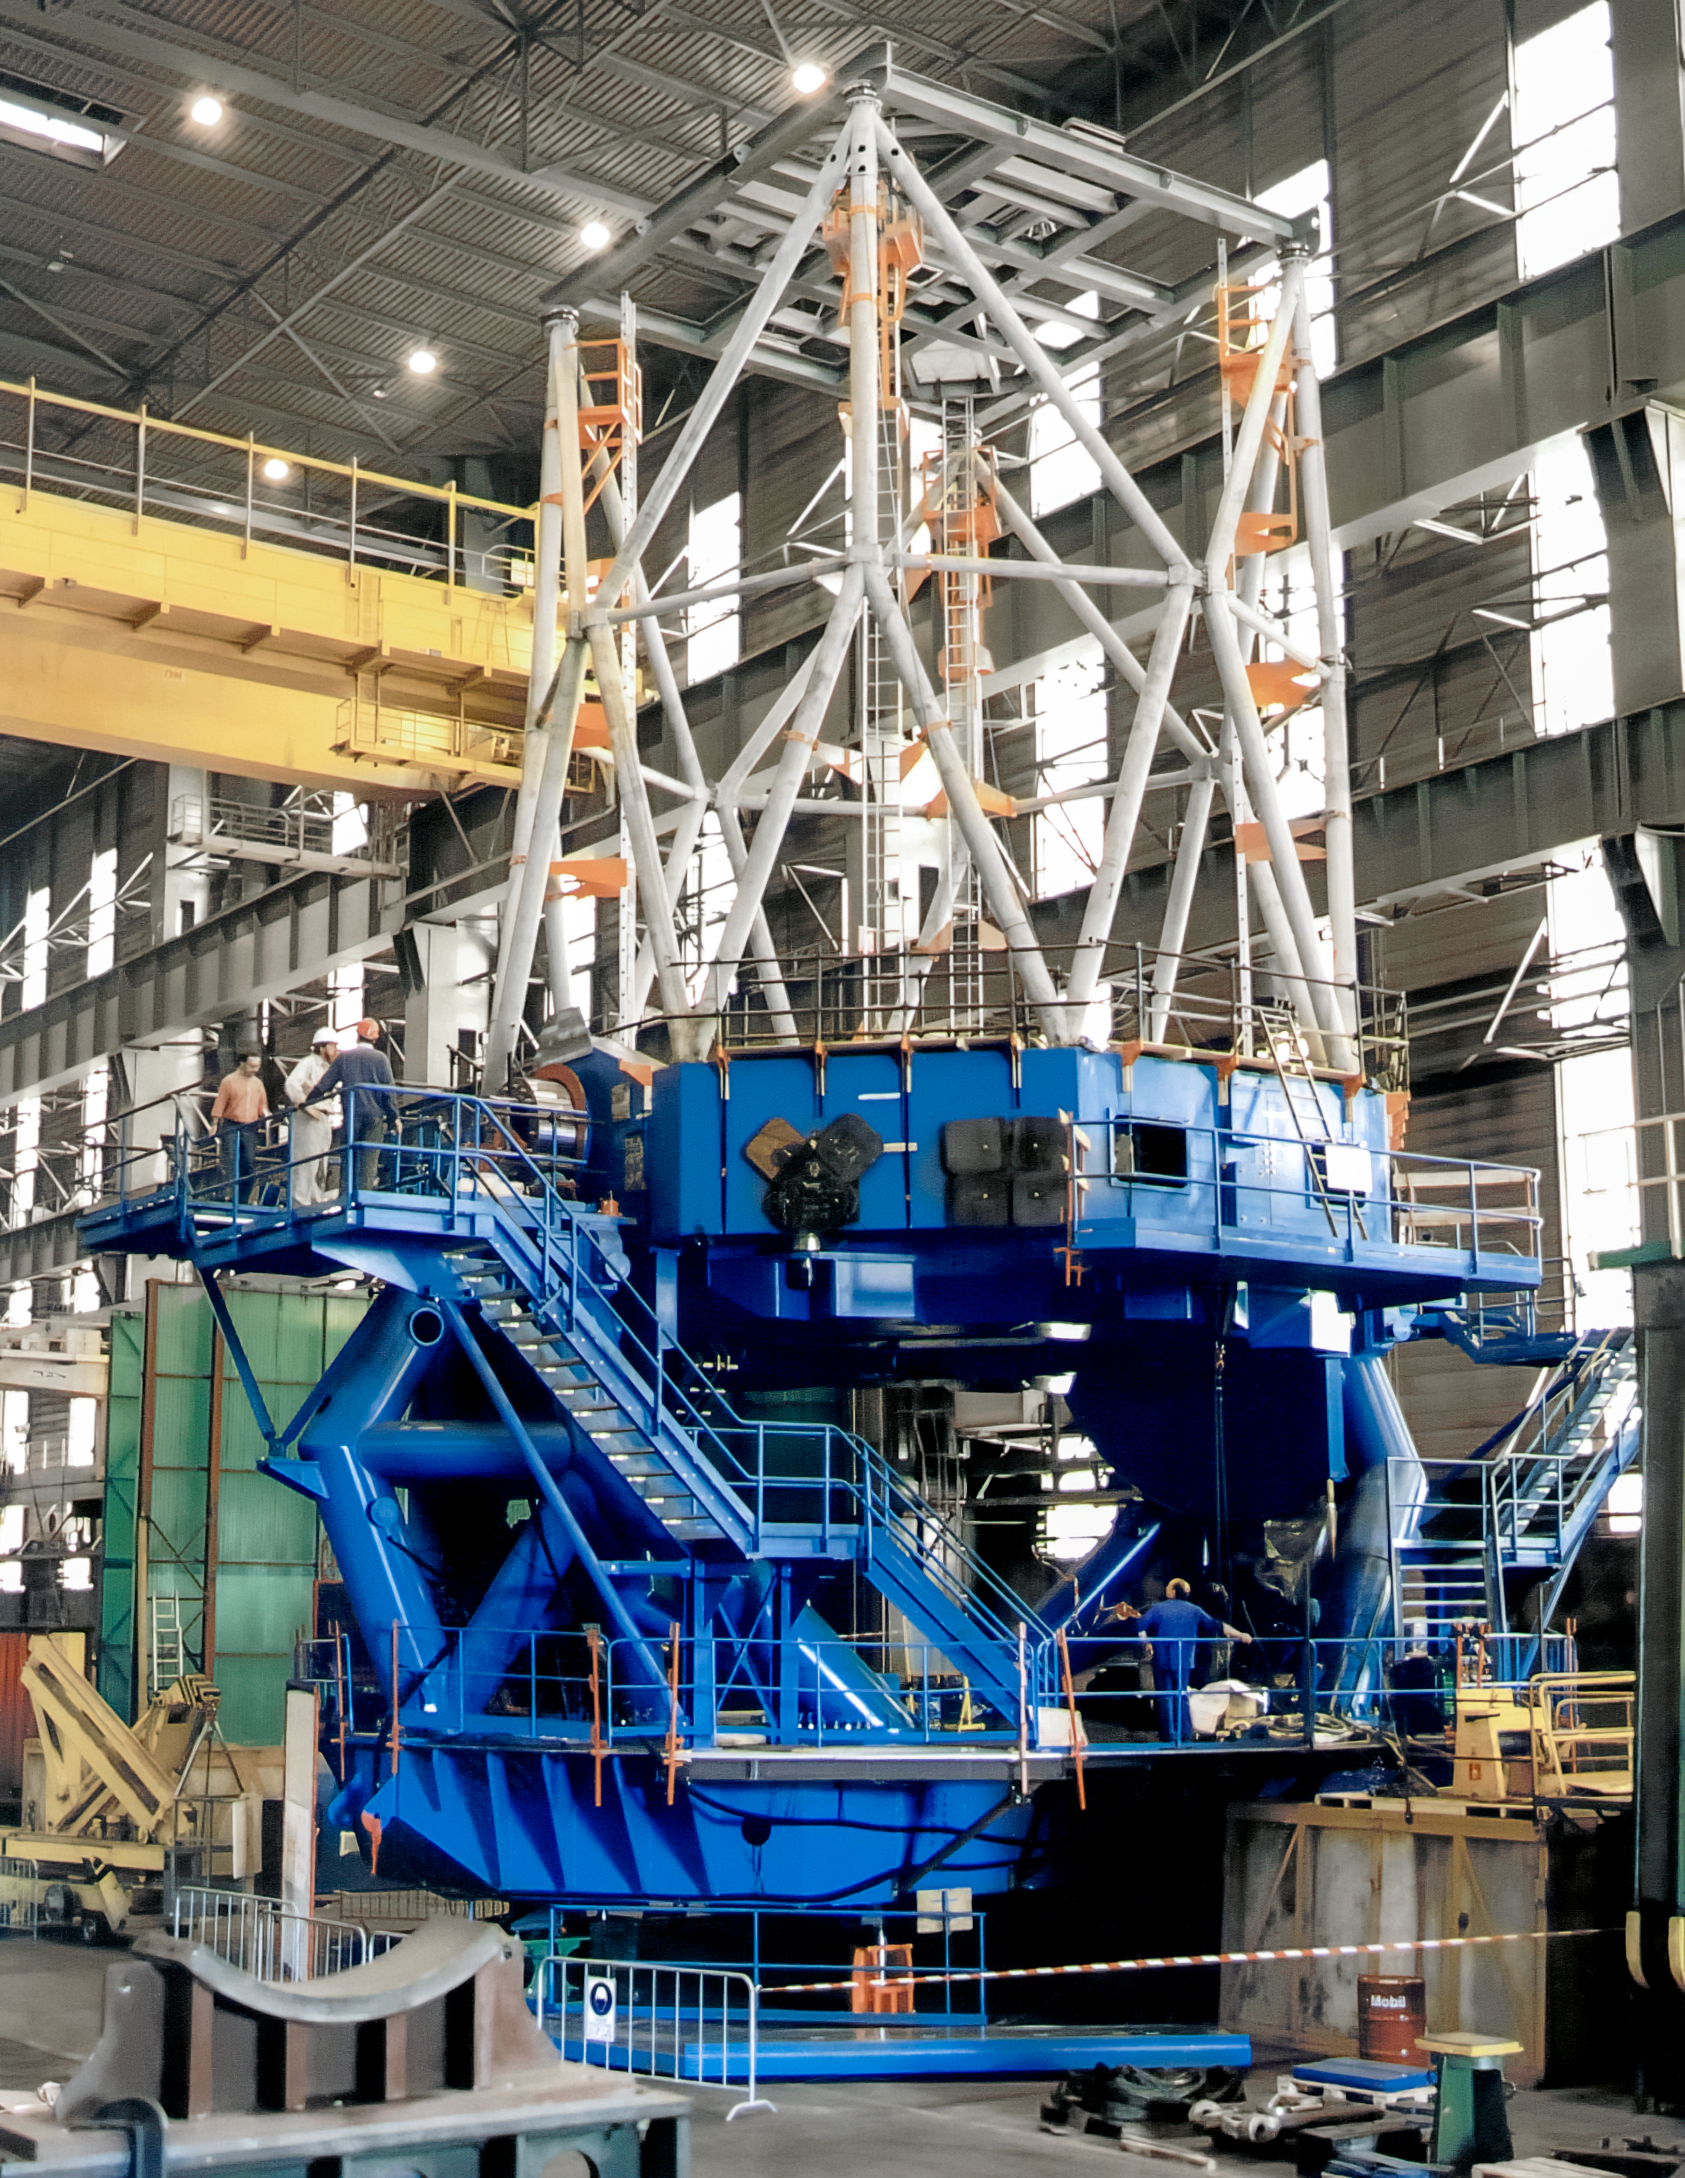

Building Gemini North's Structure in France

The enormous structure for one of the International Gemini Observatory's twin telescopes is under construction in France. The structure's blue mount and white trusses will support the gigantic 8-meter telescope. This image was captured in March 1997.

Credit: NOIRLab/NSF/AURA